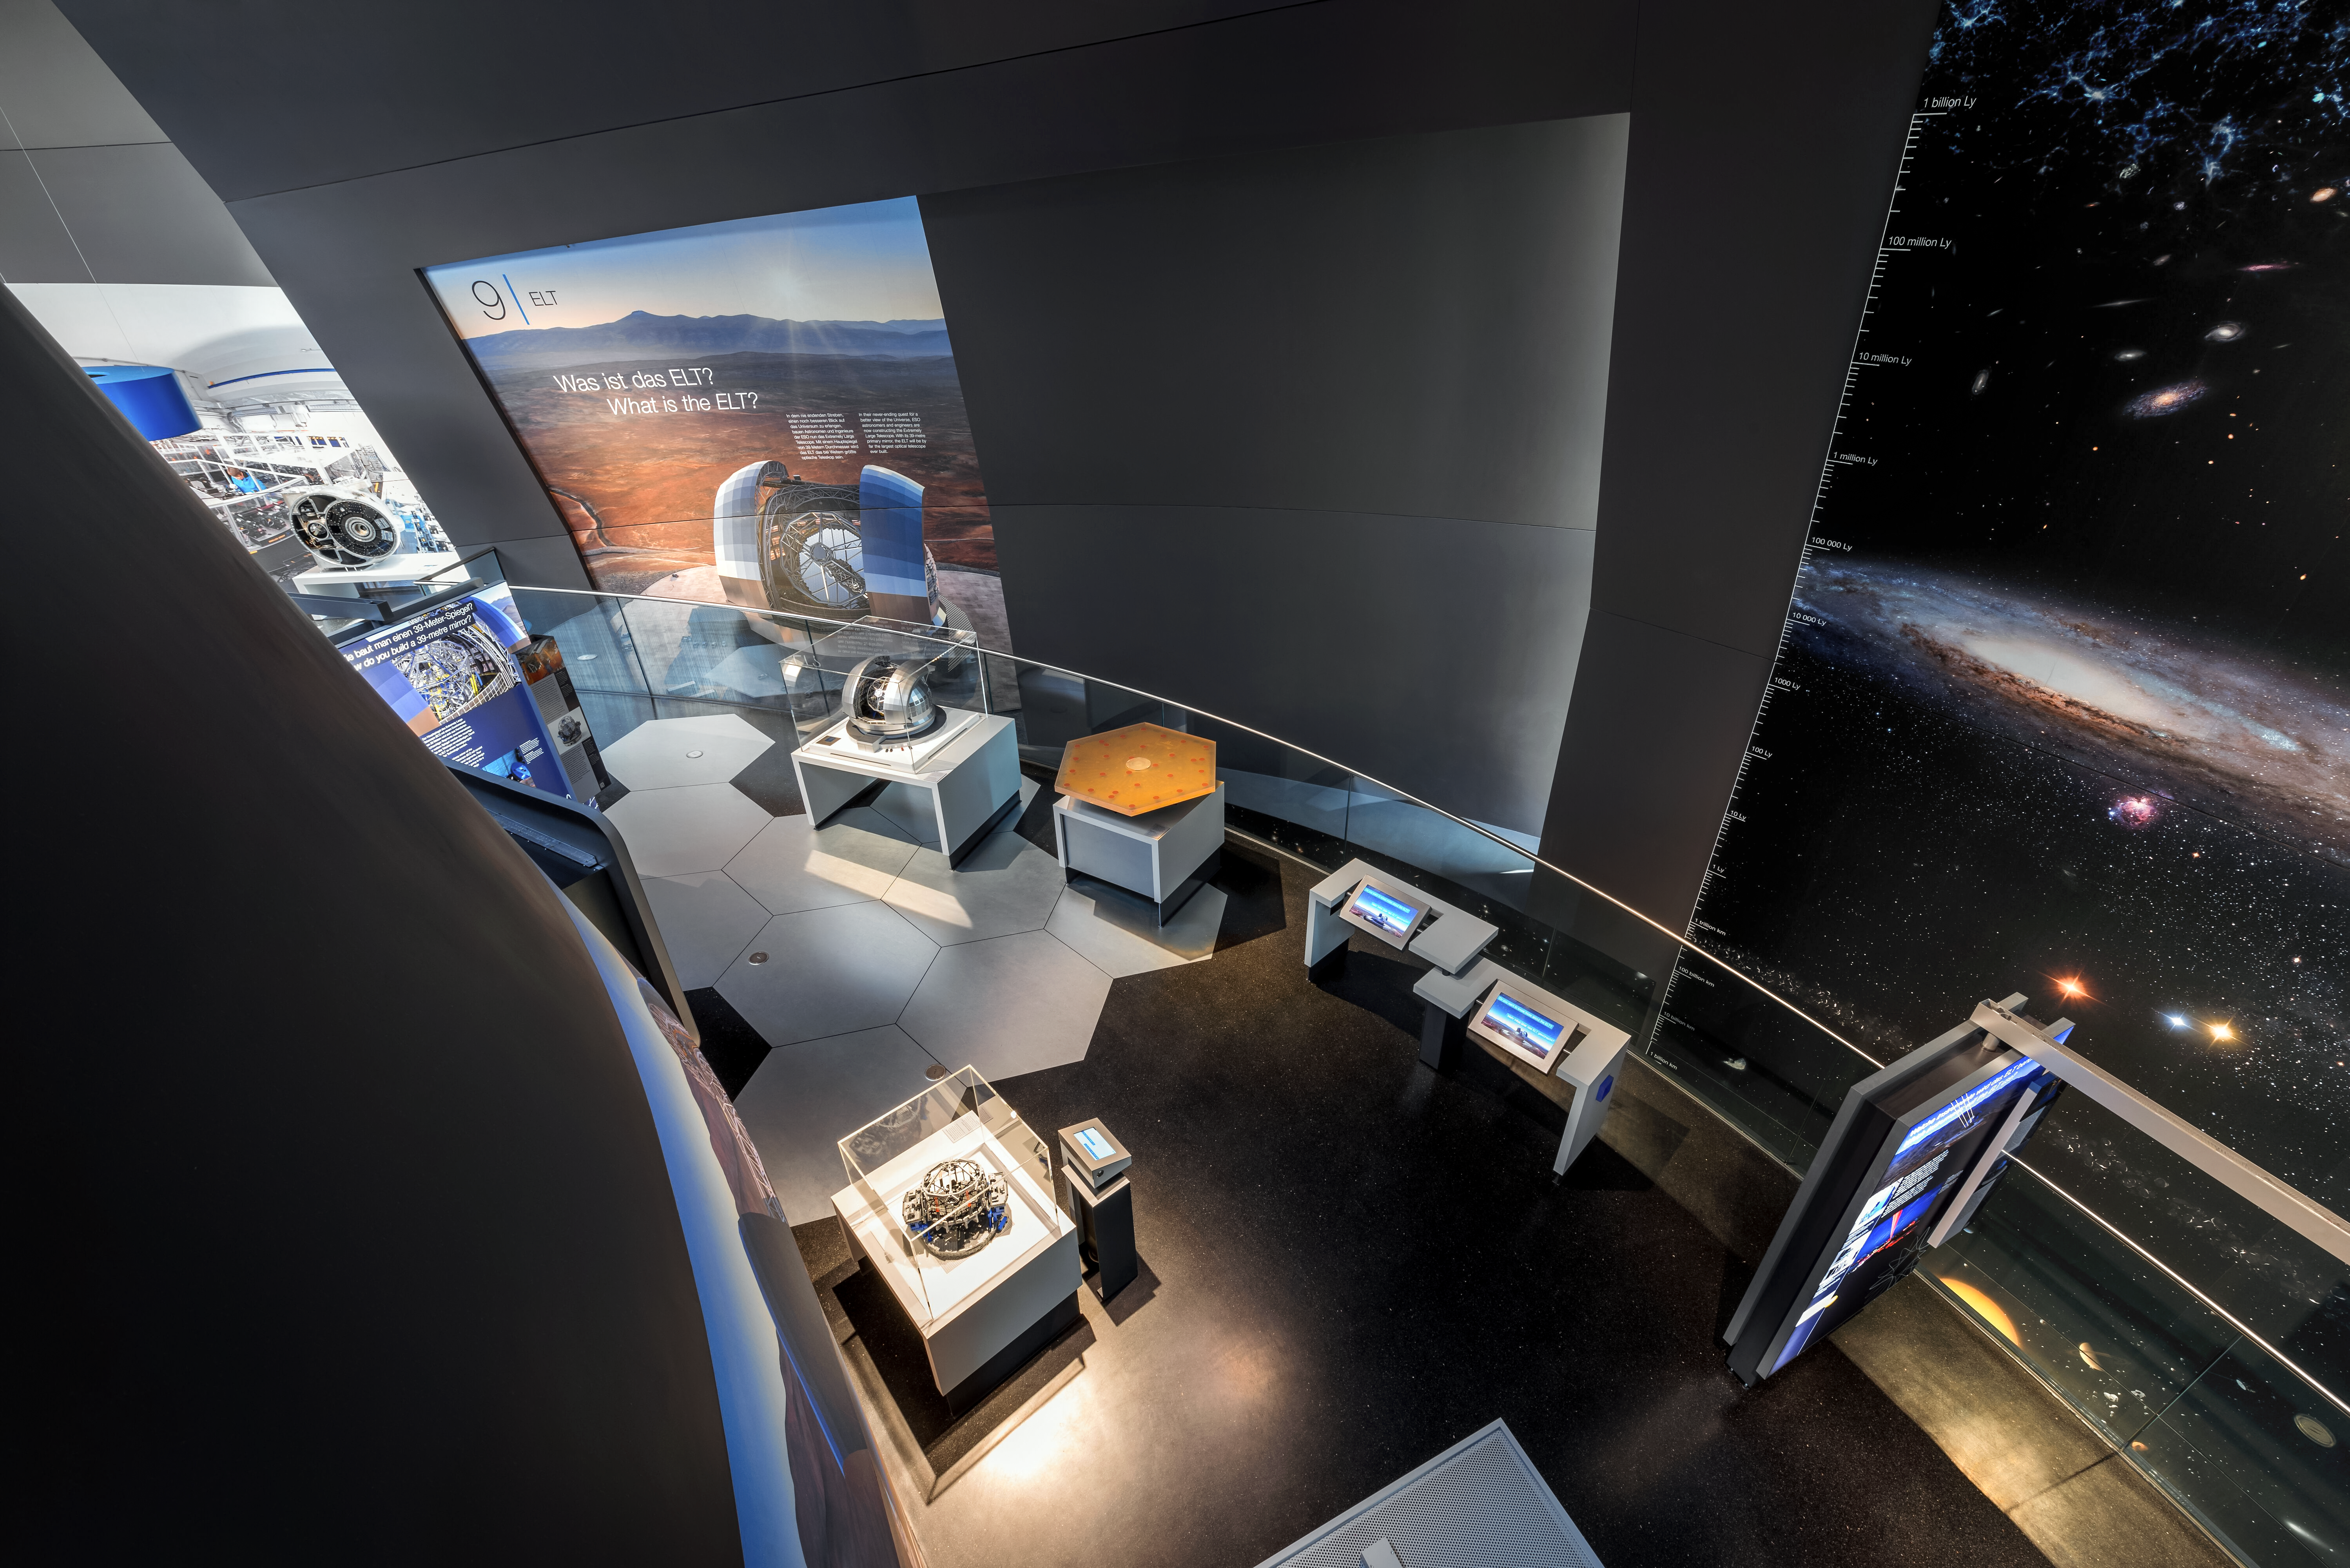

ELT Exhibit View

A view down into the exhibitions in the ESO Supernova Planetarium & Visitor Centre, specifically into a display centred around ESO's upcoming Extremely Large Telescope (ELT), currently under construction in Chile. Visible are models of the ELT and its components, as well as information about the telescope's design and mission. All of ESO Supernova's exhibits are free for anyone to visit to learn about the universe, our place in it, the history of astronomy, and ESO's work.

Credit: Brillux, Sven Rahm Fotografie